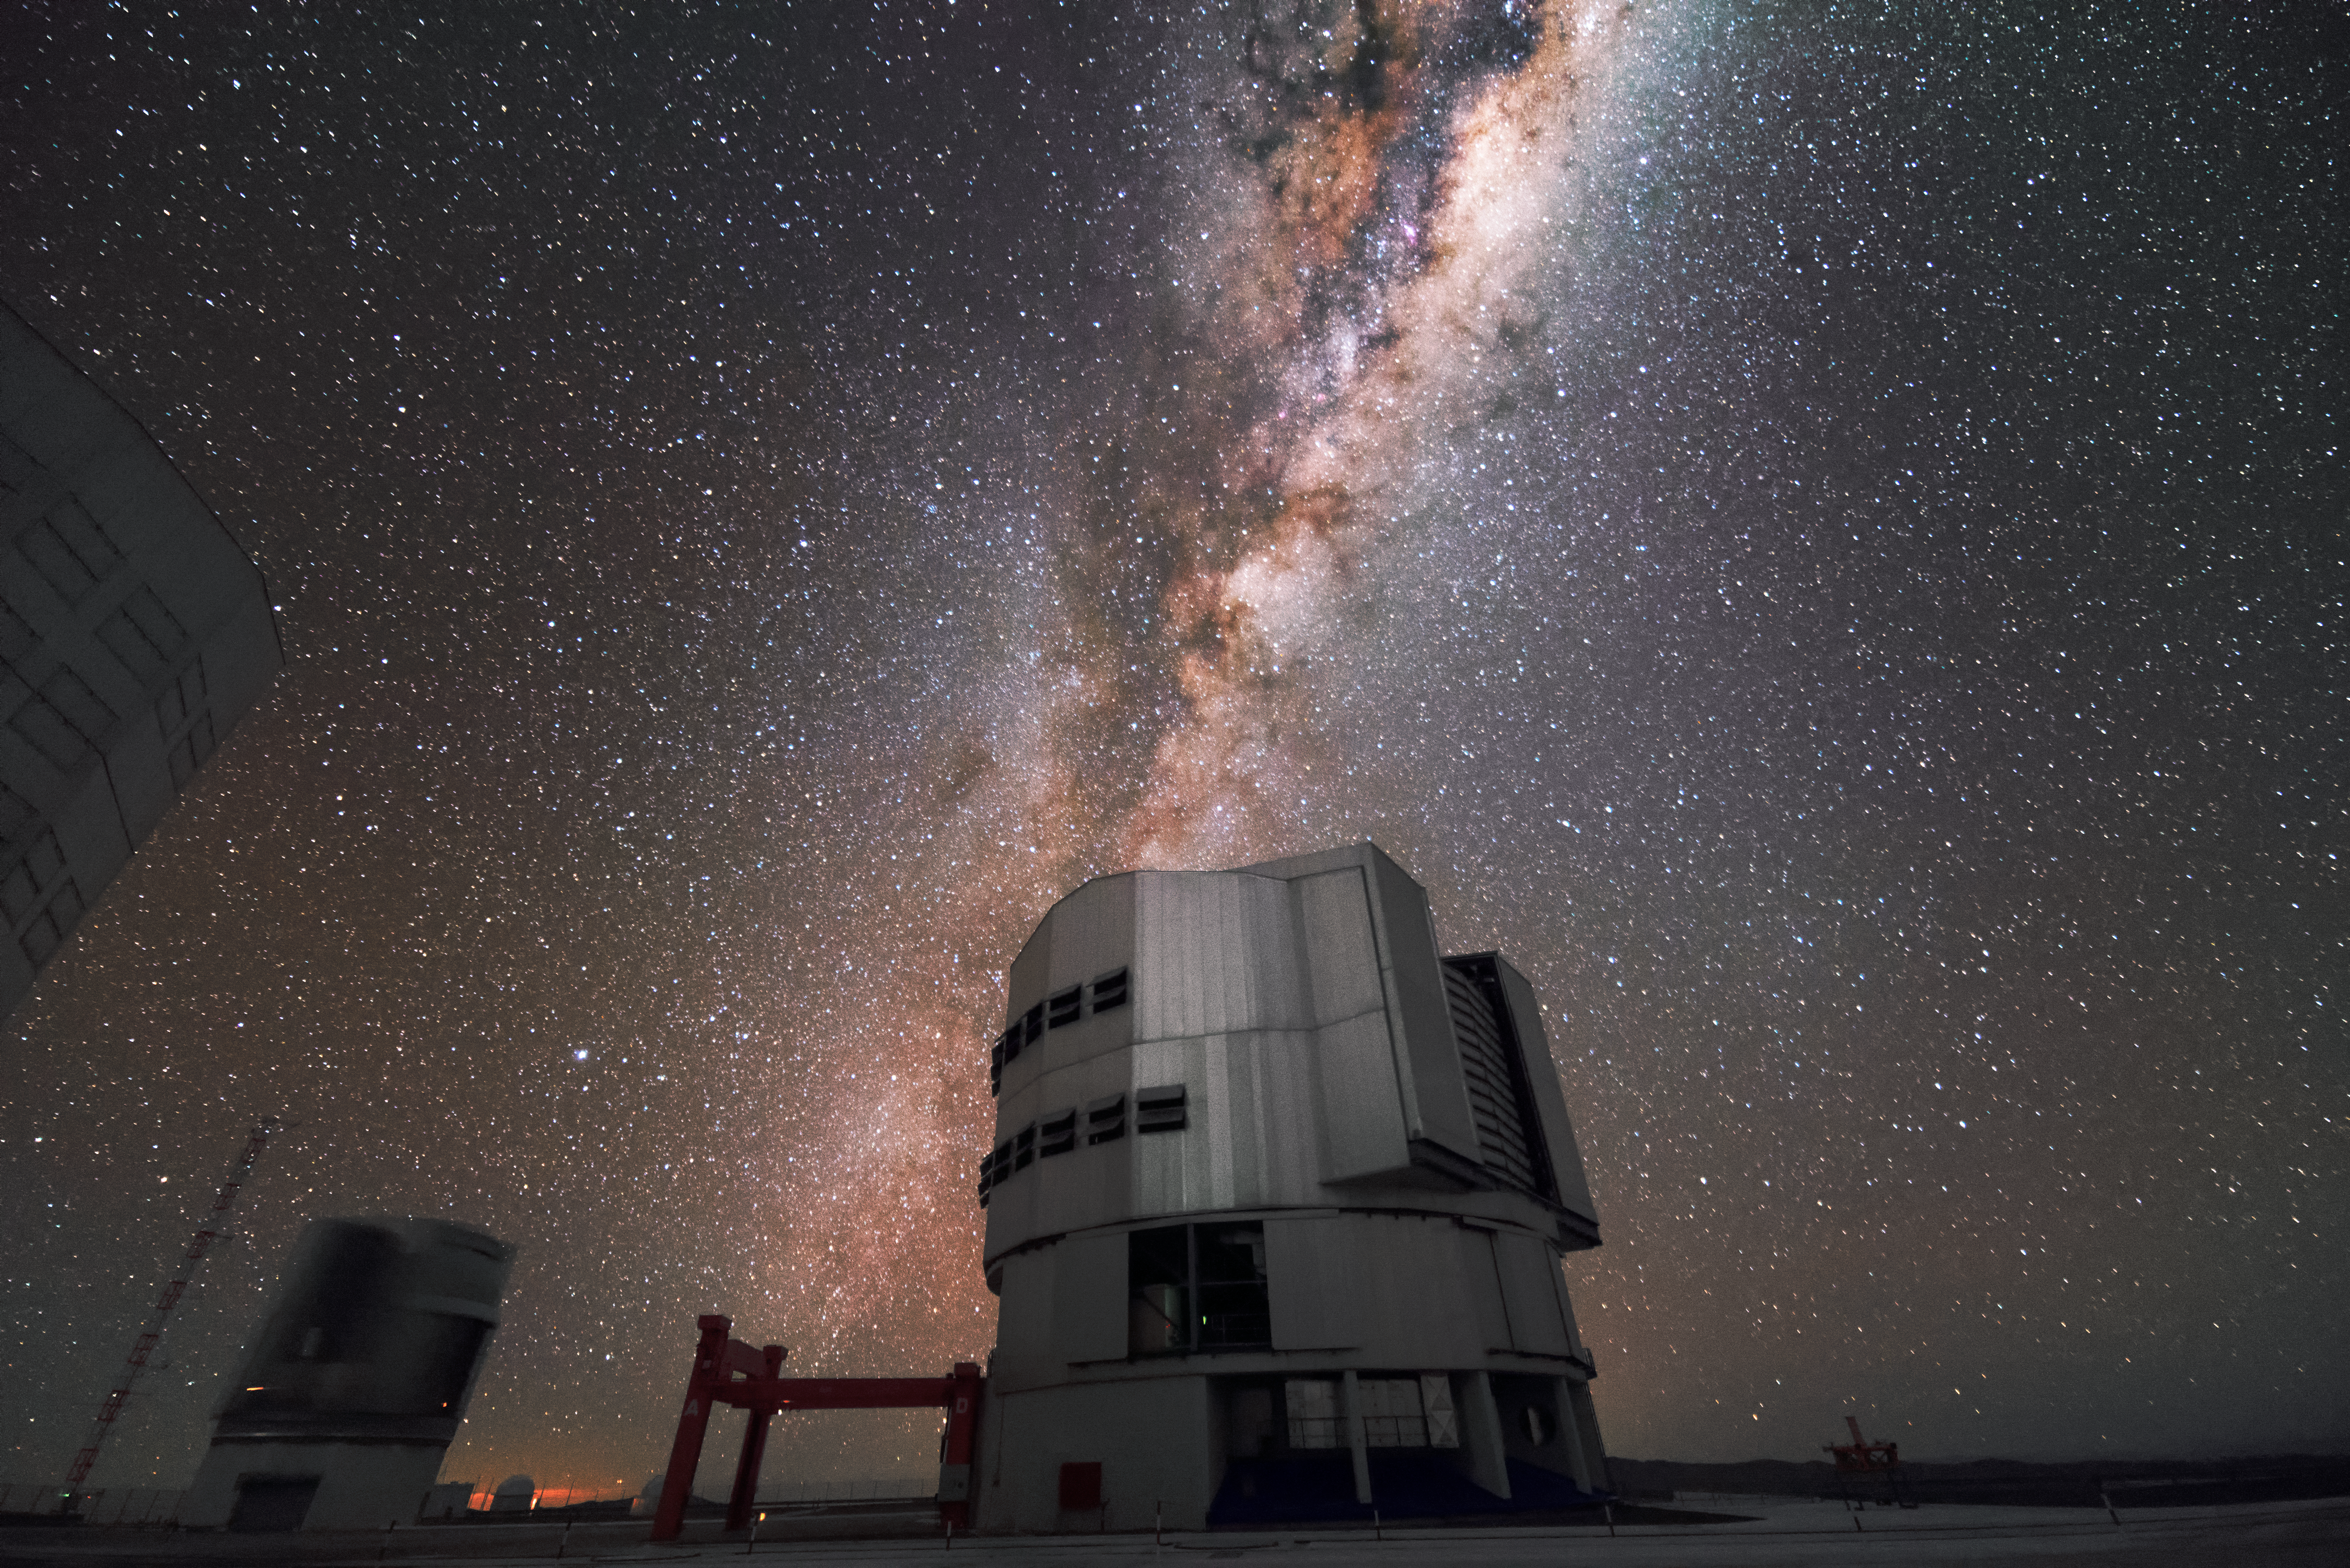

Milky Way over VLT

The Milky Way floats above the Very Large Telescope (VLT) array at ESO's Paranal Observatory in the Atacama desert of northern Chile.

Credit: J. Busqué/ESO